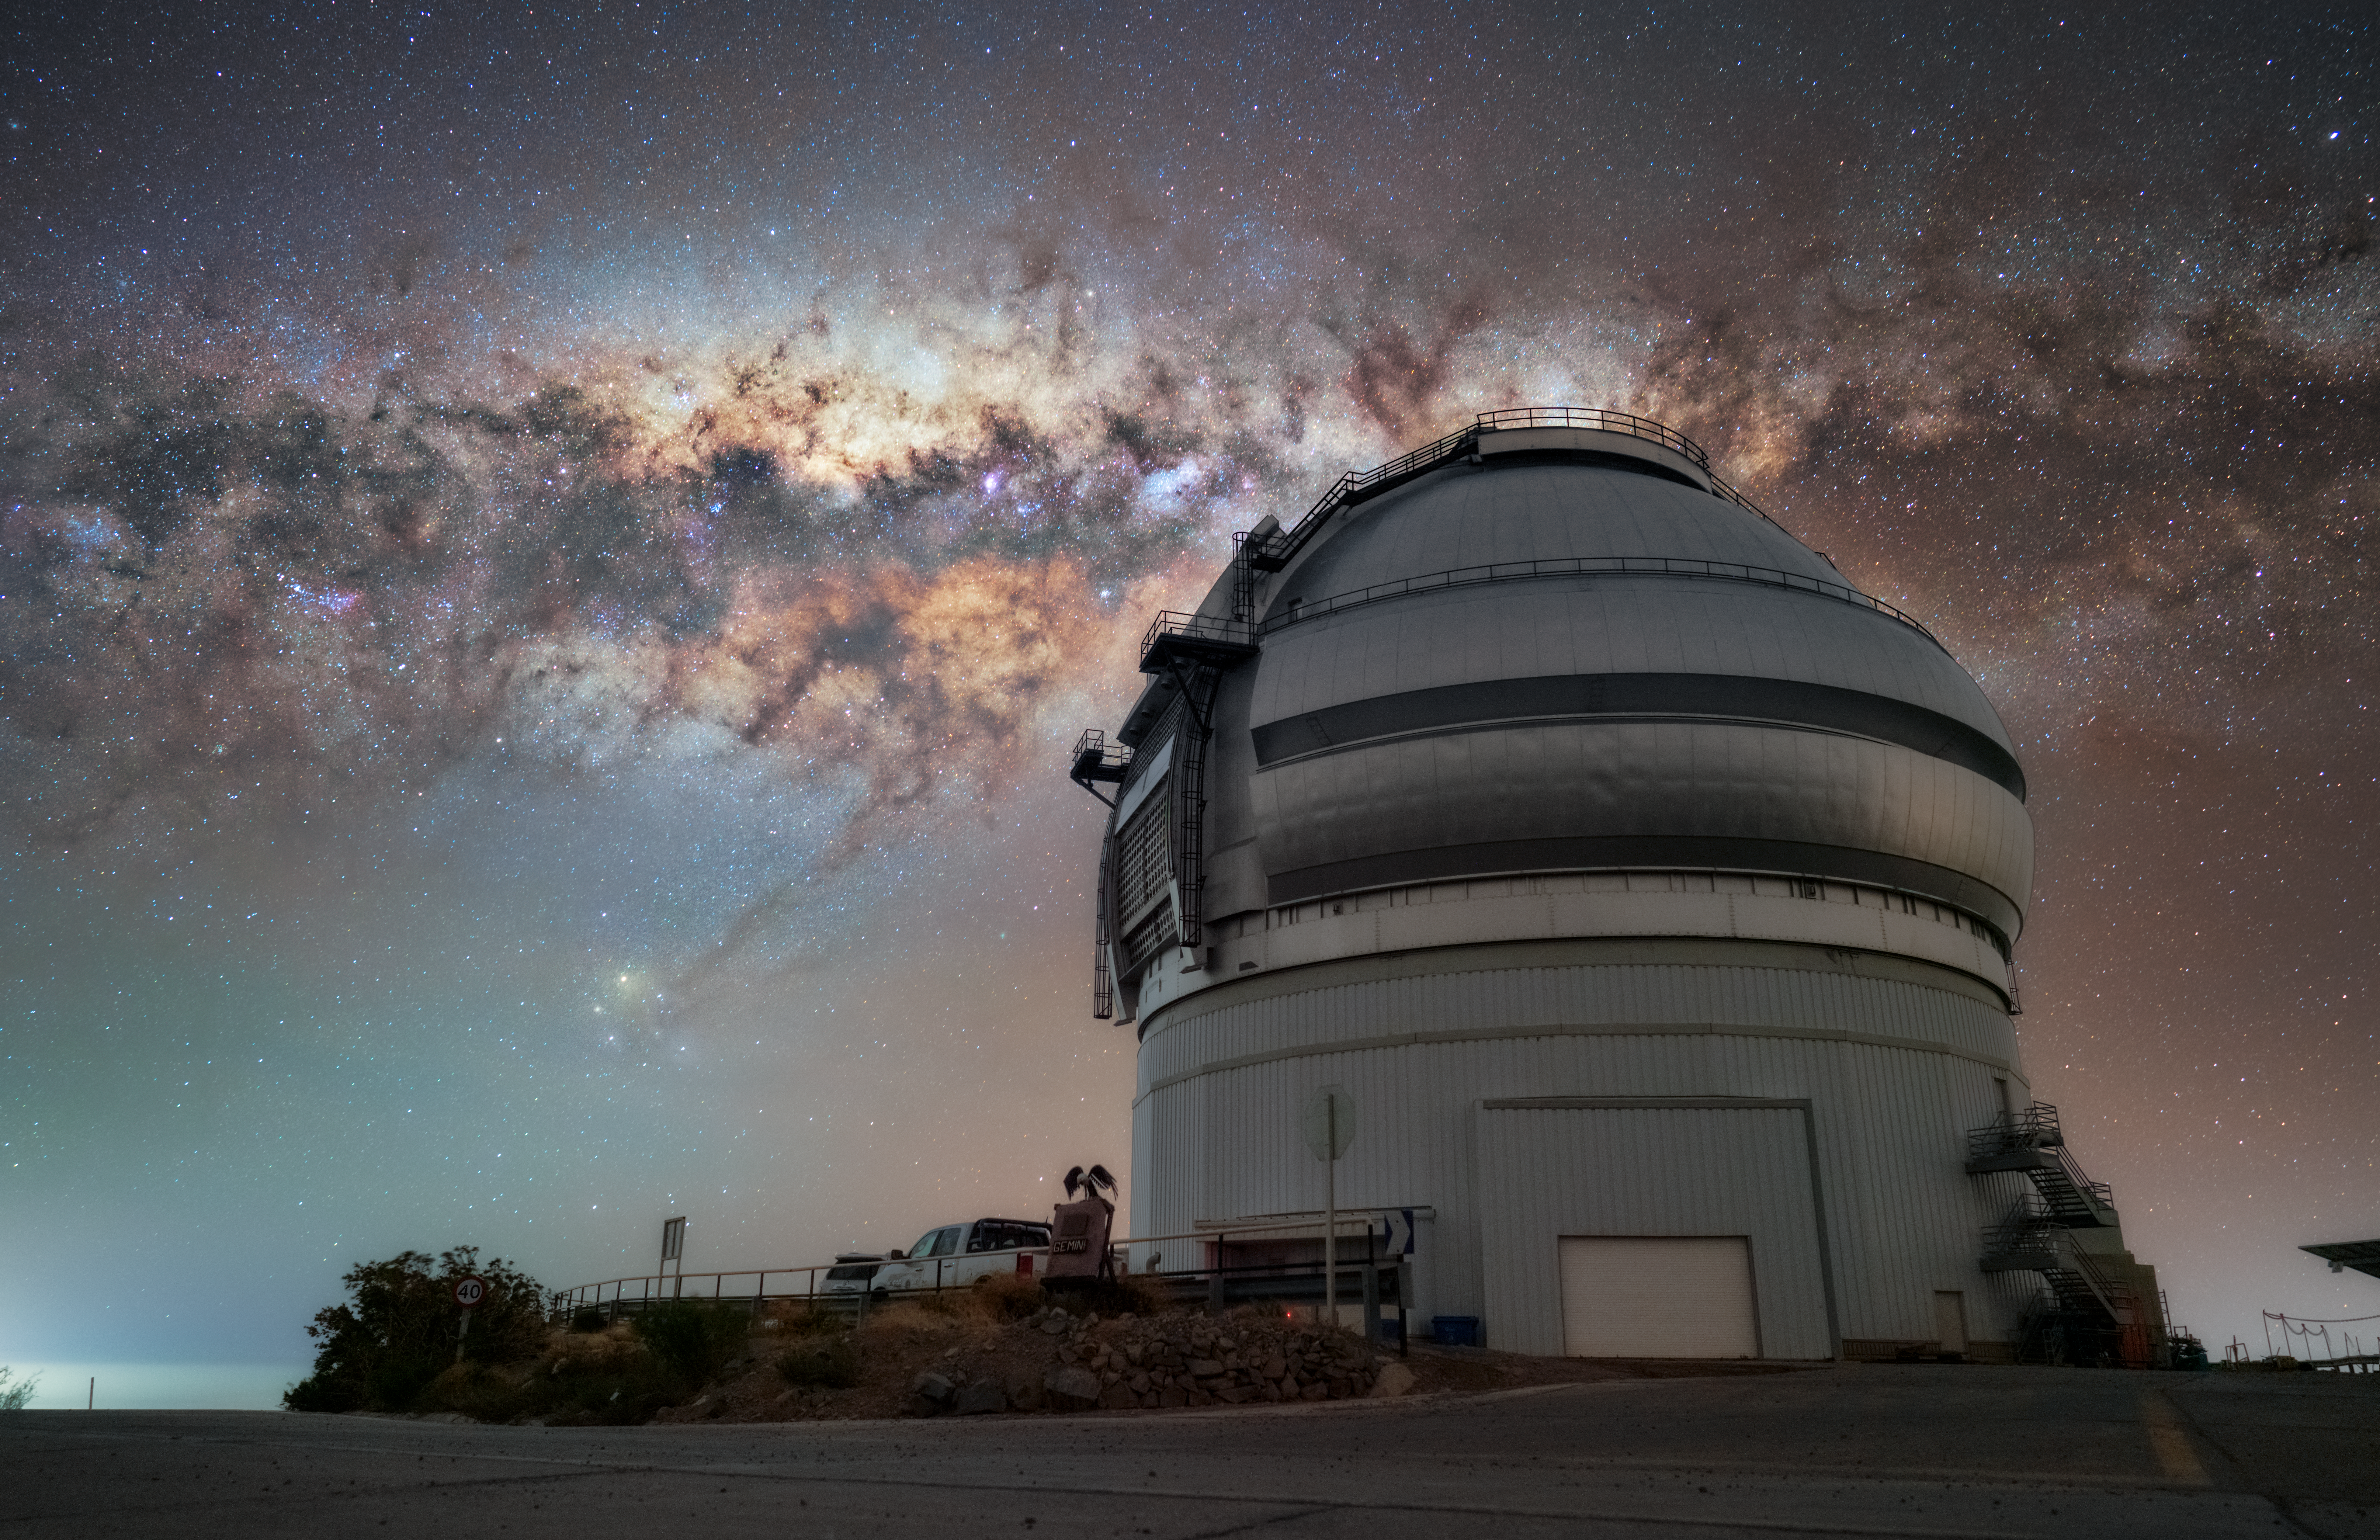

Sitting under a Supermassive Black Hole

In this breathtaking nighttime NOIRLab Image of the Week, the Milky Way Galaxy stretches across the sky above Gemini South, one half of the International Gemini Observatory, in Chile. The International Gemini Observatory is supported in part by the U.S. National Science Foundation (NSF) and operated by NSF NOIRLab. This central region of our galaxy can be identified by its extra-bright halo of gas and stars near the constellations Sagittarius (the centaur) and Scorpius (the scorpion).

In 1933, physicist Karl Jansky identified strange radio waves coming from deep within our galactic center. These were the first identified signals from the supermassive black hole residing in our galaxy, now known as Sagittarius A* (Sag A*). Further research over the following decades confirmed this discovery, and in the 1990s and early 2000s, astronomers tracked the orbital paths of stars in this region. From these observations, astronomers determined that Sag A* has a mass over 4,000,000 times that of our Sun! Today, we know that we are not unique in housing such an extreme structure — supermassive black holes exist at the center of most galaxies.

Hernán Stockebrand, the photographer, is a NOIRLab Audiovisual Ambassador.

Credit: International Gemini Observatory/NOIRLab/NSF/AURA/H. Stockebrand